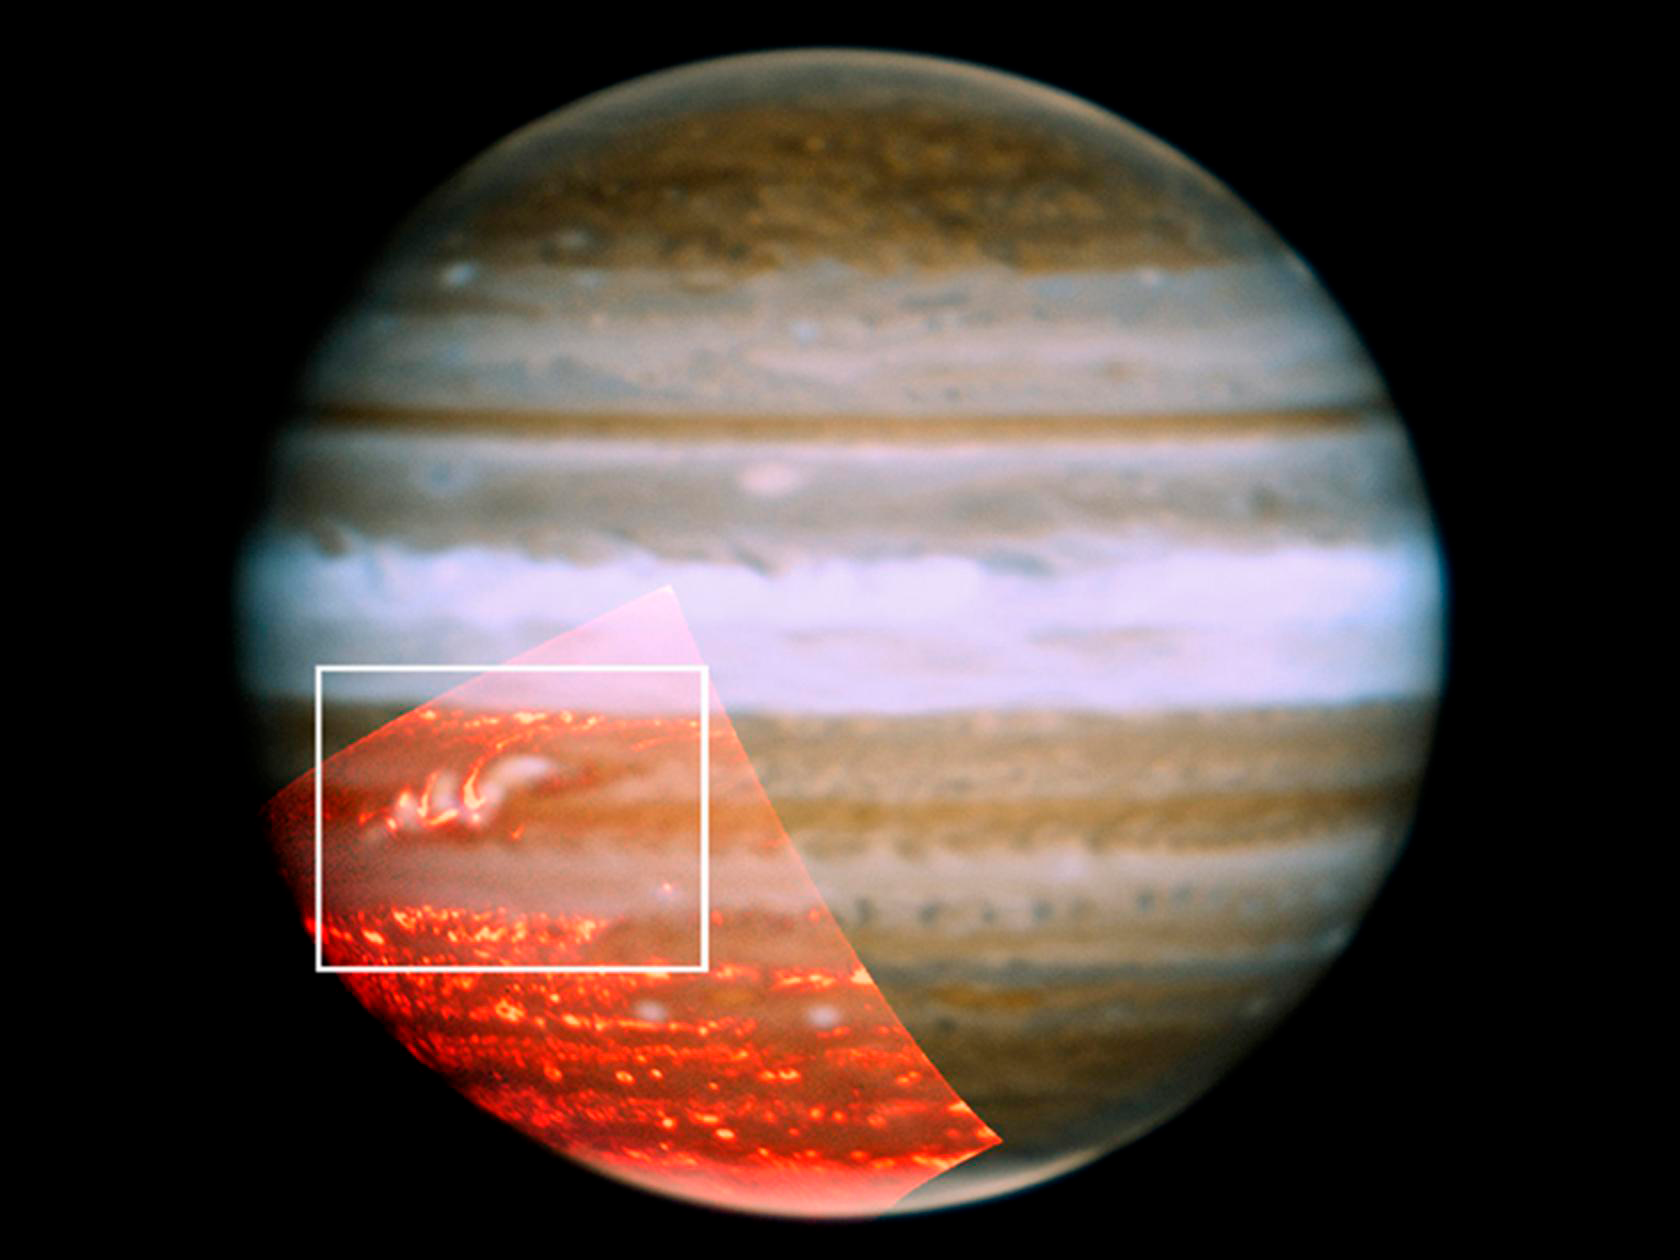

Jupiter Shows First Signs of its Returning Belt

Credit: NASA/JPL/UCB/Gemini Observatory/AURA